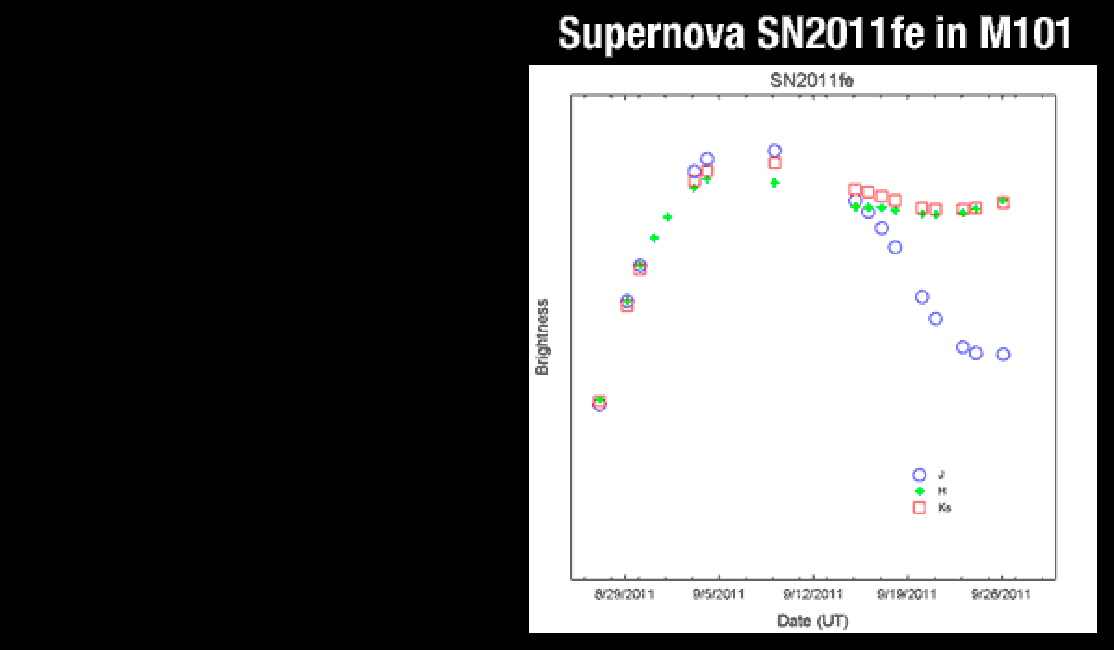

Supernova SN2011fein M101

WIYN/WHIRC light curve, showing relative magnitudes in the J, H and Ks bands. Initial observation taken on August 26, 2011.

Credit: R. Joyce, L. Allen, T. Matheson, & WIYN Consortium